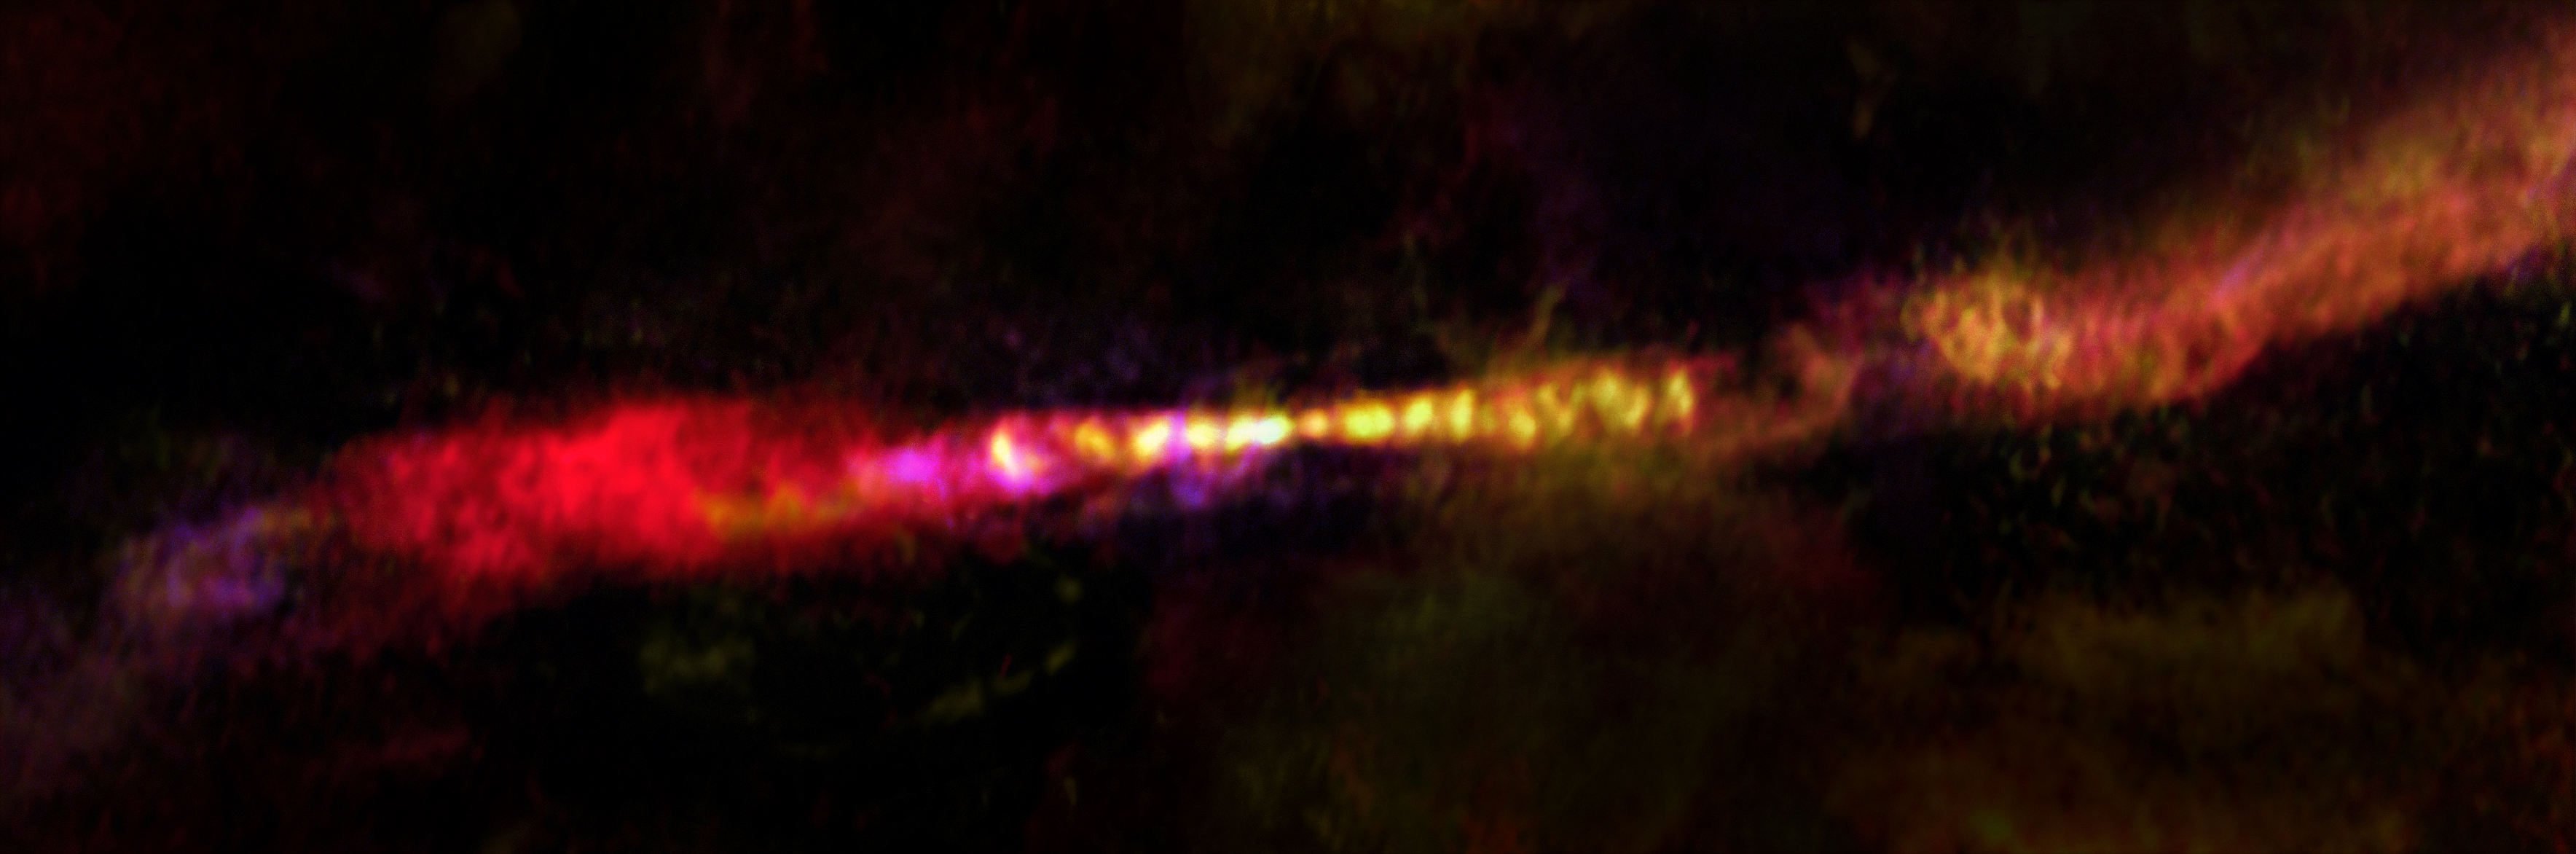

Infant star’s first steps

The power of the Atacama Large Millimeter/submillimeter Array (ALMA) reveals two immense, rippled jets of dense gas with near-perfect symmetry emanating from a single source at the centre of this image. At their origin lies an extremely young star — called a protostar — that is beginning the long journey to becoming a star much like the Sun.

The infant star, known as CARMA-7, and its jets are located approximately 1400 light-years from Earth within the Serpens South star cluster. This dense cluster, predictably found in the constellation of Serpens (The Serpent), is home to at least 30 more protostars that are sparking into existence in close proximity, providing astronomers with a perfect laboratory in which to study the interactions between stars and their environment.

The first steps of a star’s life are still poorly understood, but astronomers concluded that these knotted, smoky jets are caused by periodic outbursts of gas, ejected at tremendous speeds from CARMA-7 into its surroundings. These outbursts are triggered by material infalling onto the protostar from an orbiting disc. As the jets speed away from their infant star, they collide with interstellar material causing them to slow and spread out. One day, that material may collapse and form yet another generation of stars.

Credit: ESO/A. Plunkett